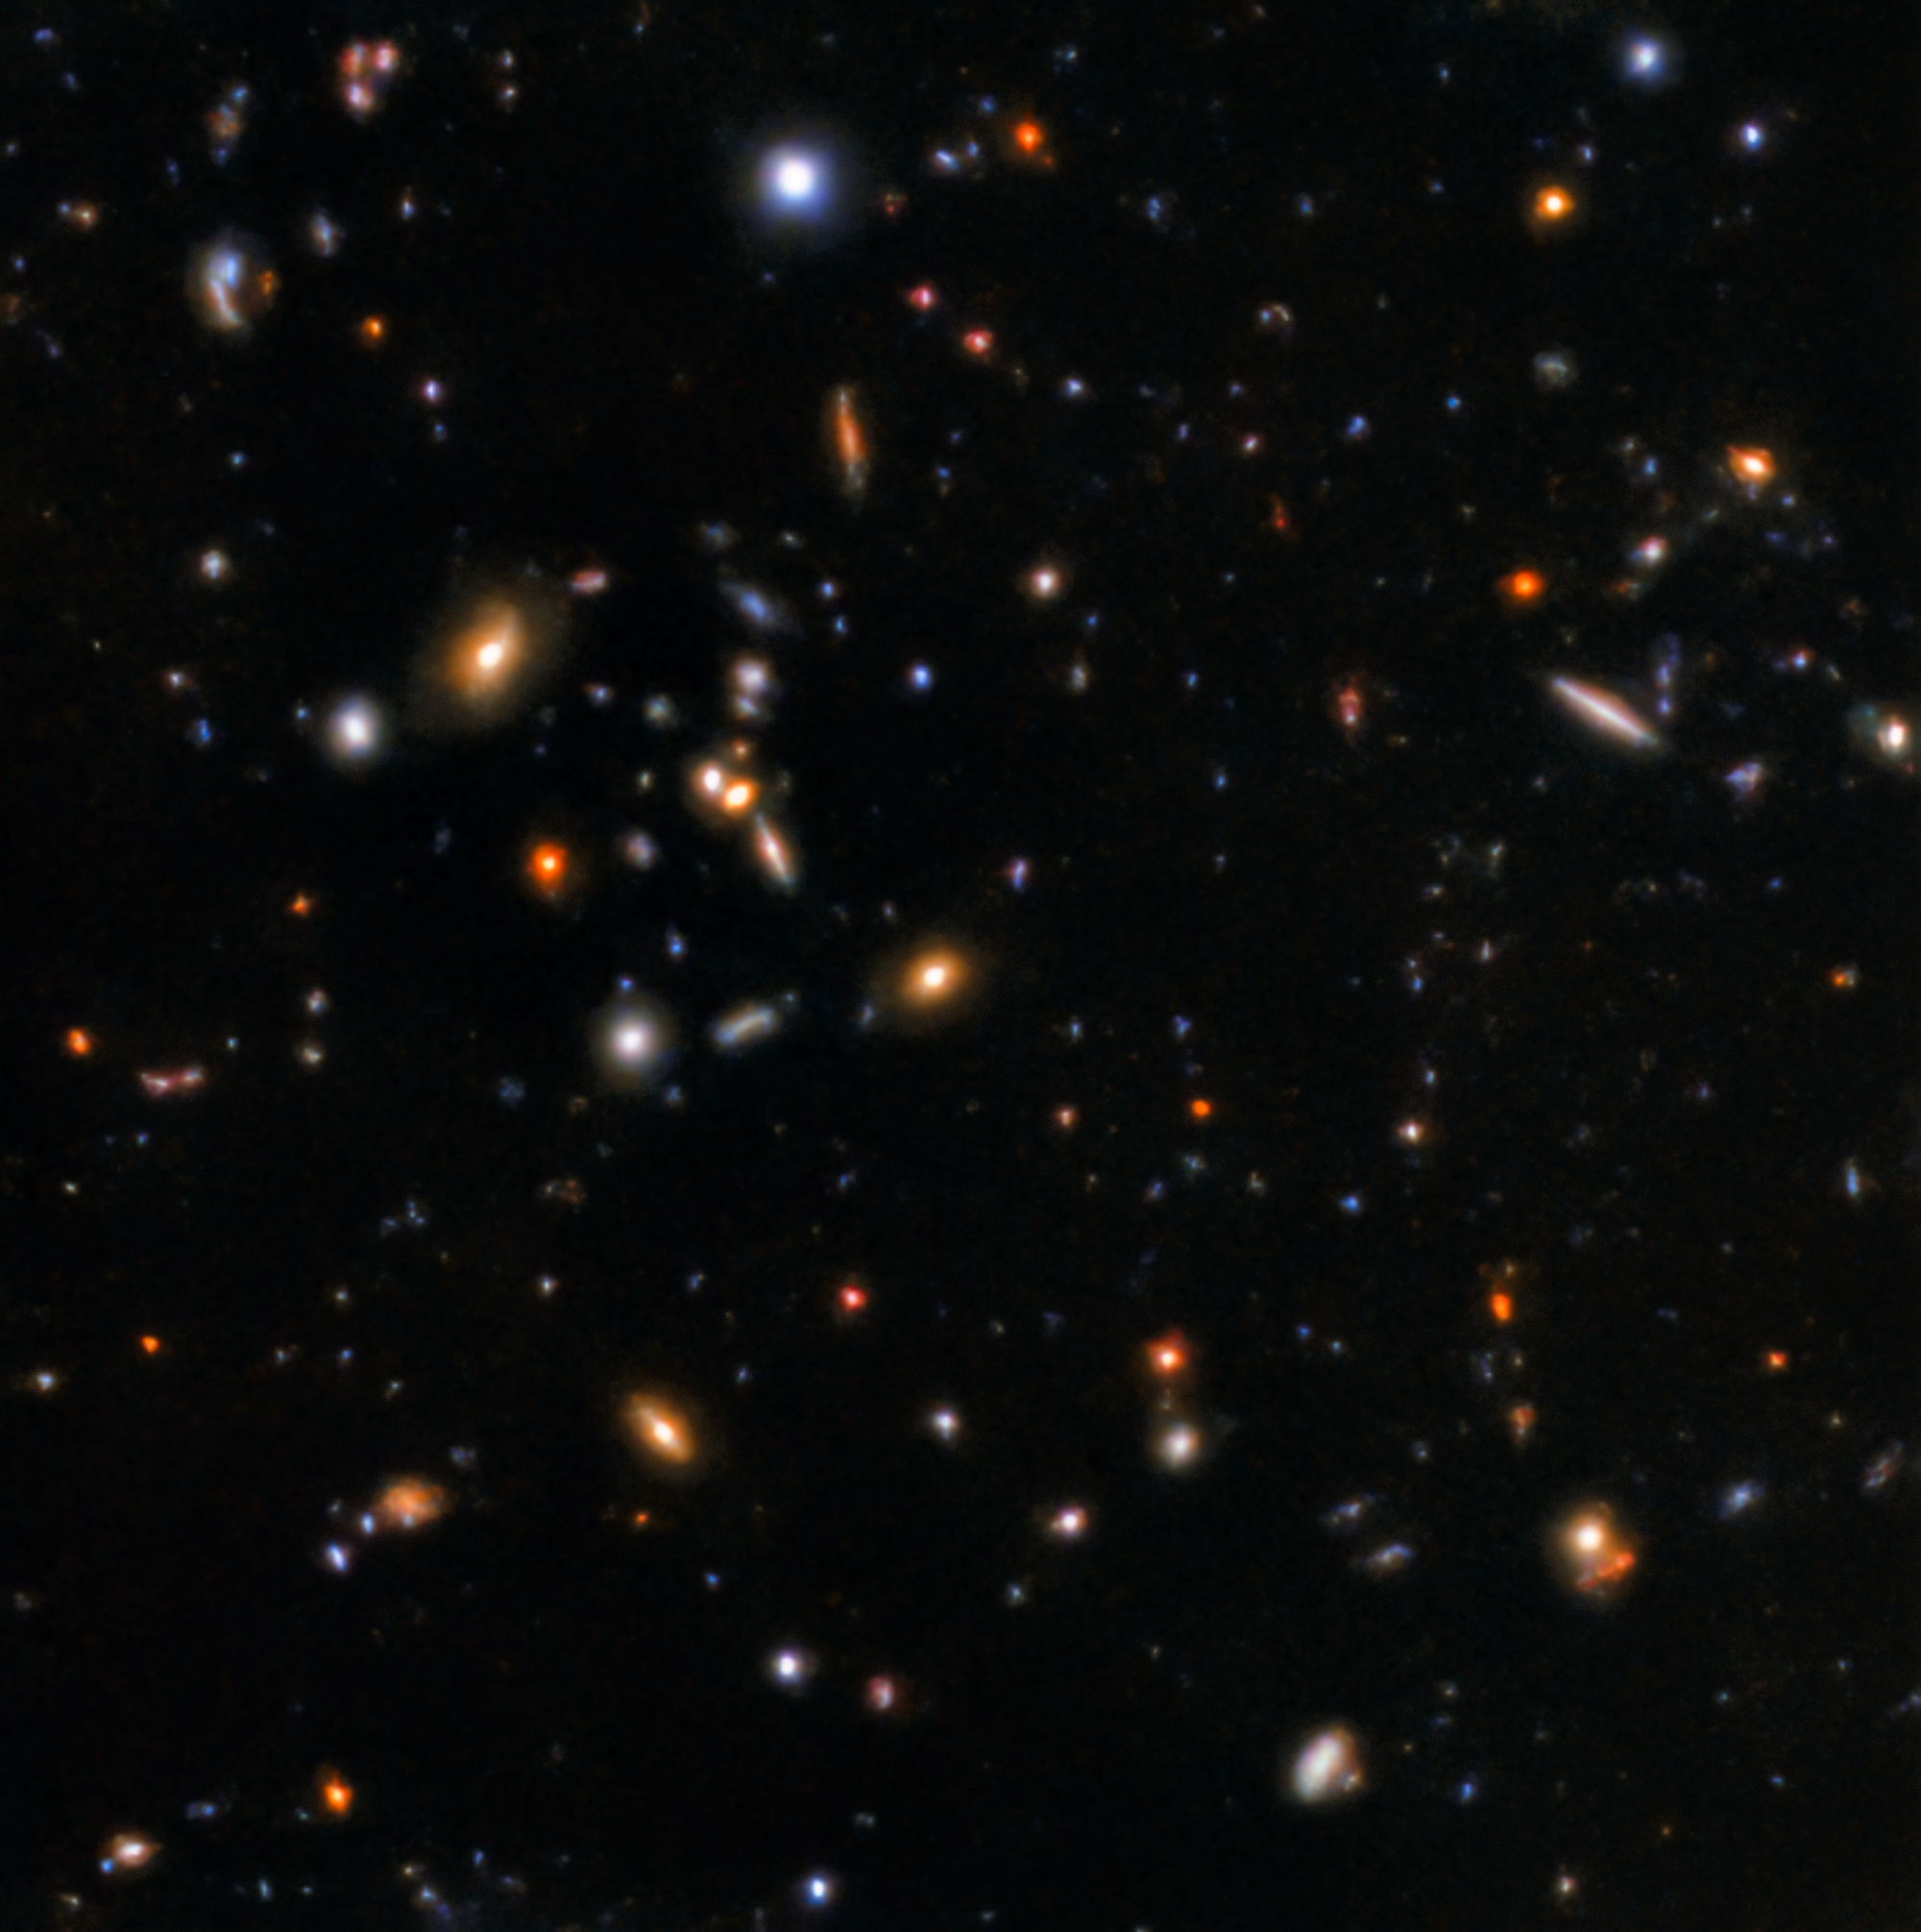

Gamma-ray burst afterglow

The afterglow of GRB181123B, captured by the Gemini North telescope.

Credit: International Gemini Observatory/NOIRLab/NSF/AURA/K. Paterson & W. Fong (Northwestern University)Image processing: Travis Rector (University of Alaska Anchorage), Mahdi Zamani & Davide de Martin